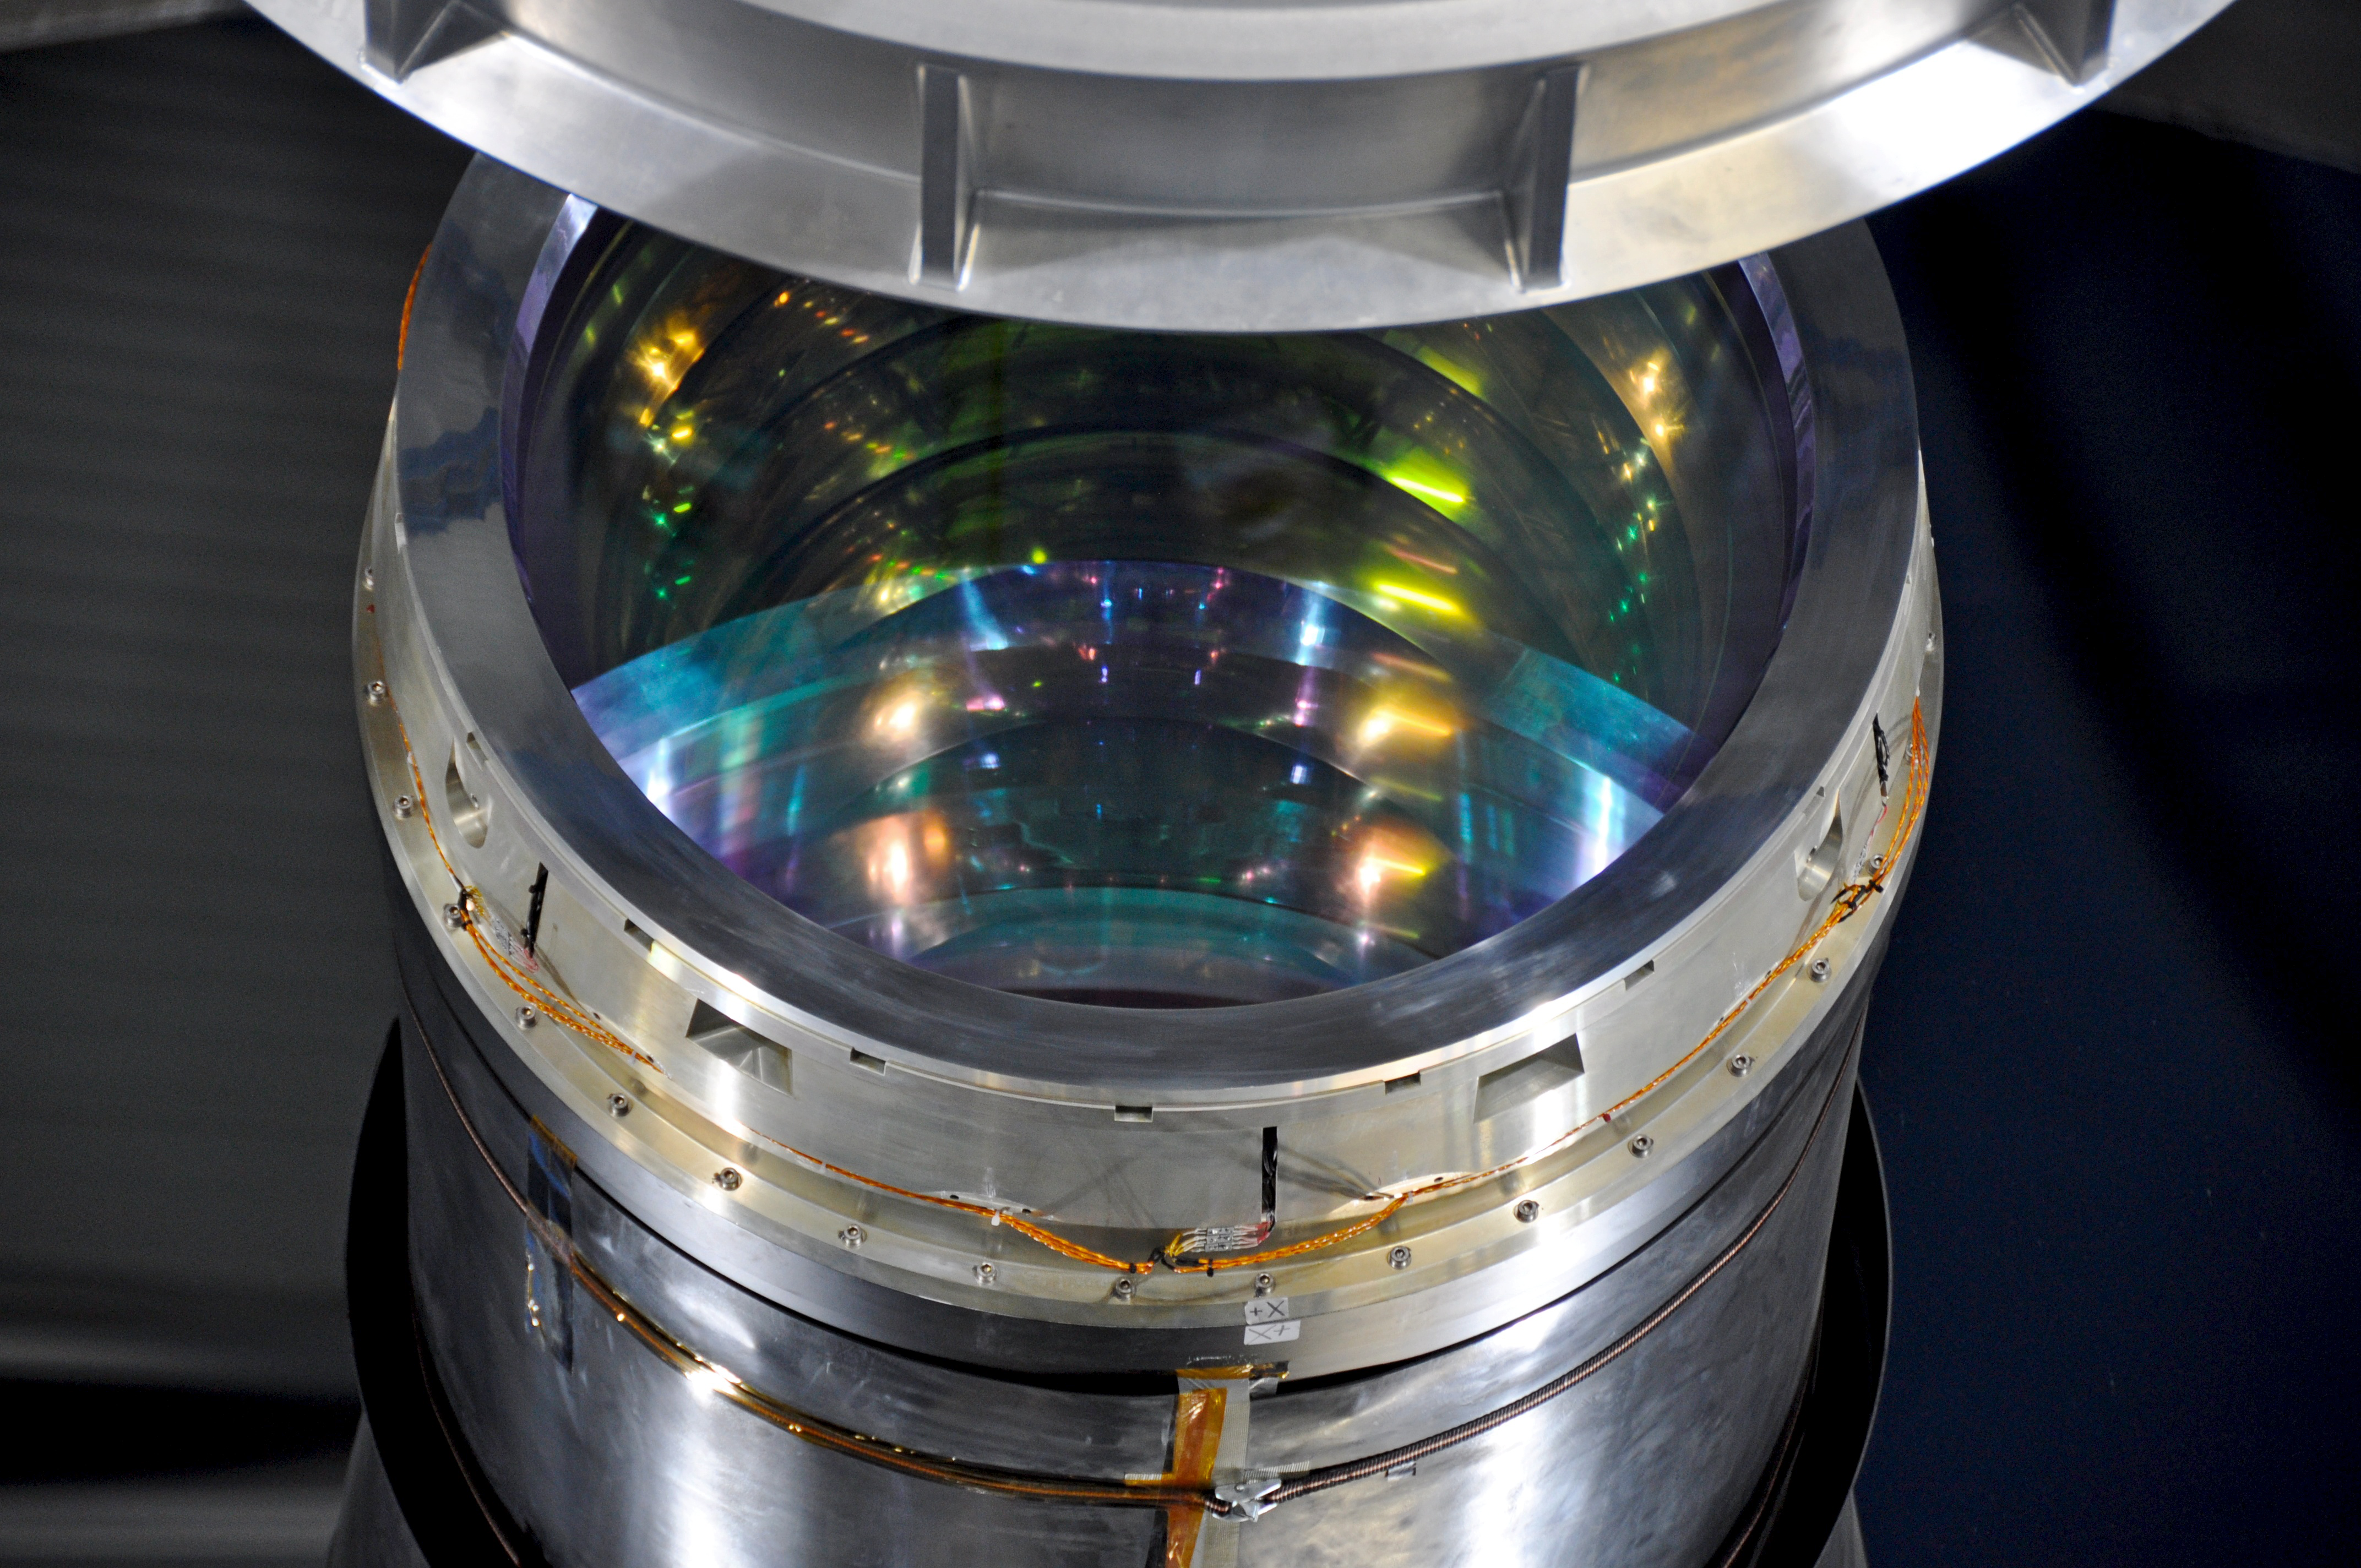

Close-up to the VISTA camera

Close-up to the VISTA telescope's camera. Vista has a main mirror that is 4.1 metres across, being by far the largest telescope in the world dedicated to surveying the sky at near-infrared wavelengths.

Credit: ESO/V. Castelo